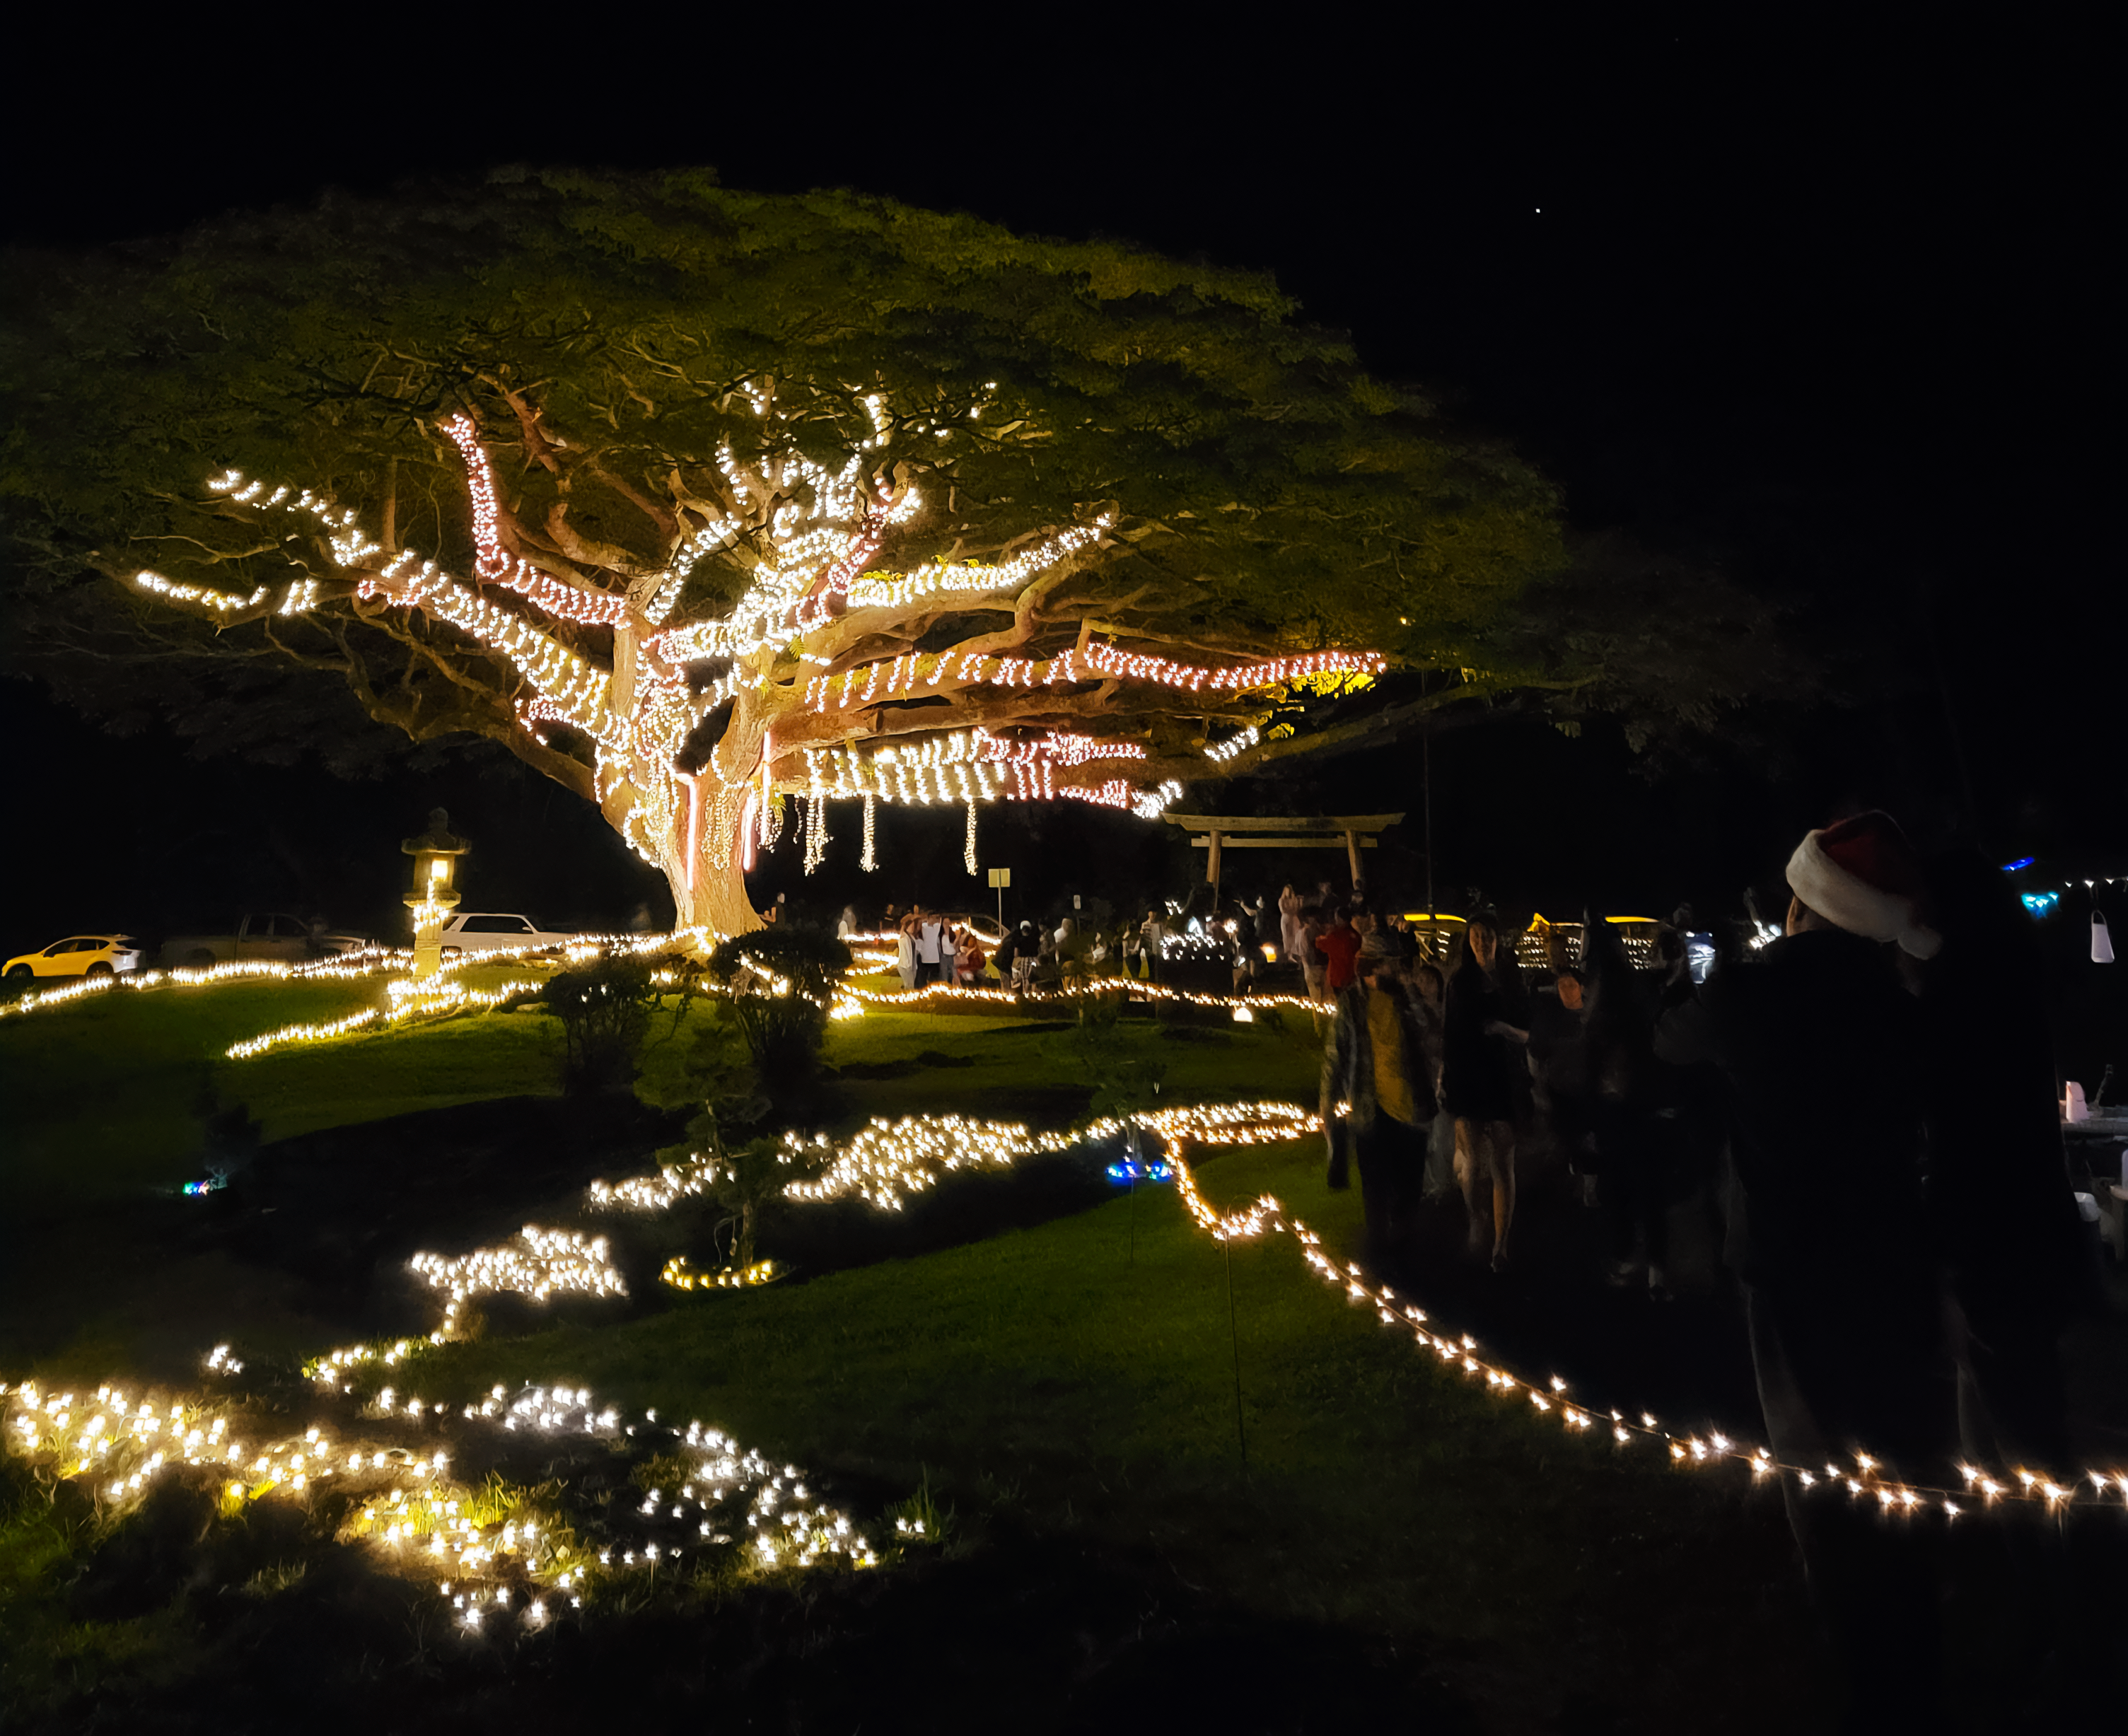

Garden Enchantment at Liliʻuokalani Gardens in Hilo, Hawaiʻi.

Credit: International Gemini Observatory/NOIRLab/NSF/AURA/L. Lozi